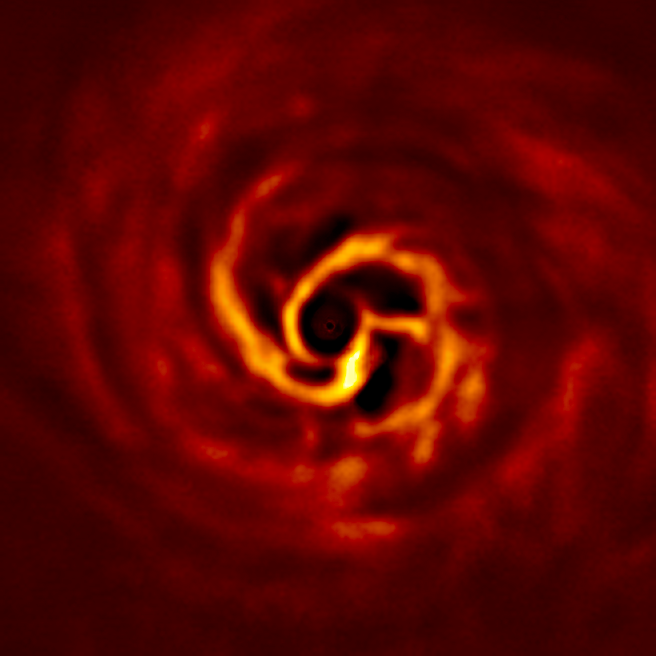

SPHERE image of the inner disc around AB Aurigae

This image shows the inner region of the disc around the young AB Aurigae star, where ESO’s Very Large Telescope has spotted signs of planet birth. The ‘twist’ (in very bright yellow) marks the spot where a planet may be forming. This twist lies at about the same distance from the AB Aurigae star as Neptune from the Sun.

The image was obtained with the VLT’s SPHERE instrument in polarised light.

Credit: ESO/Boccaletti et al.